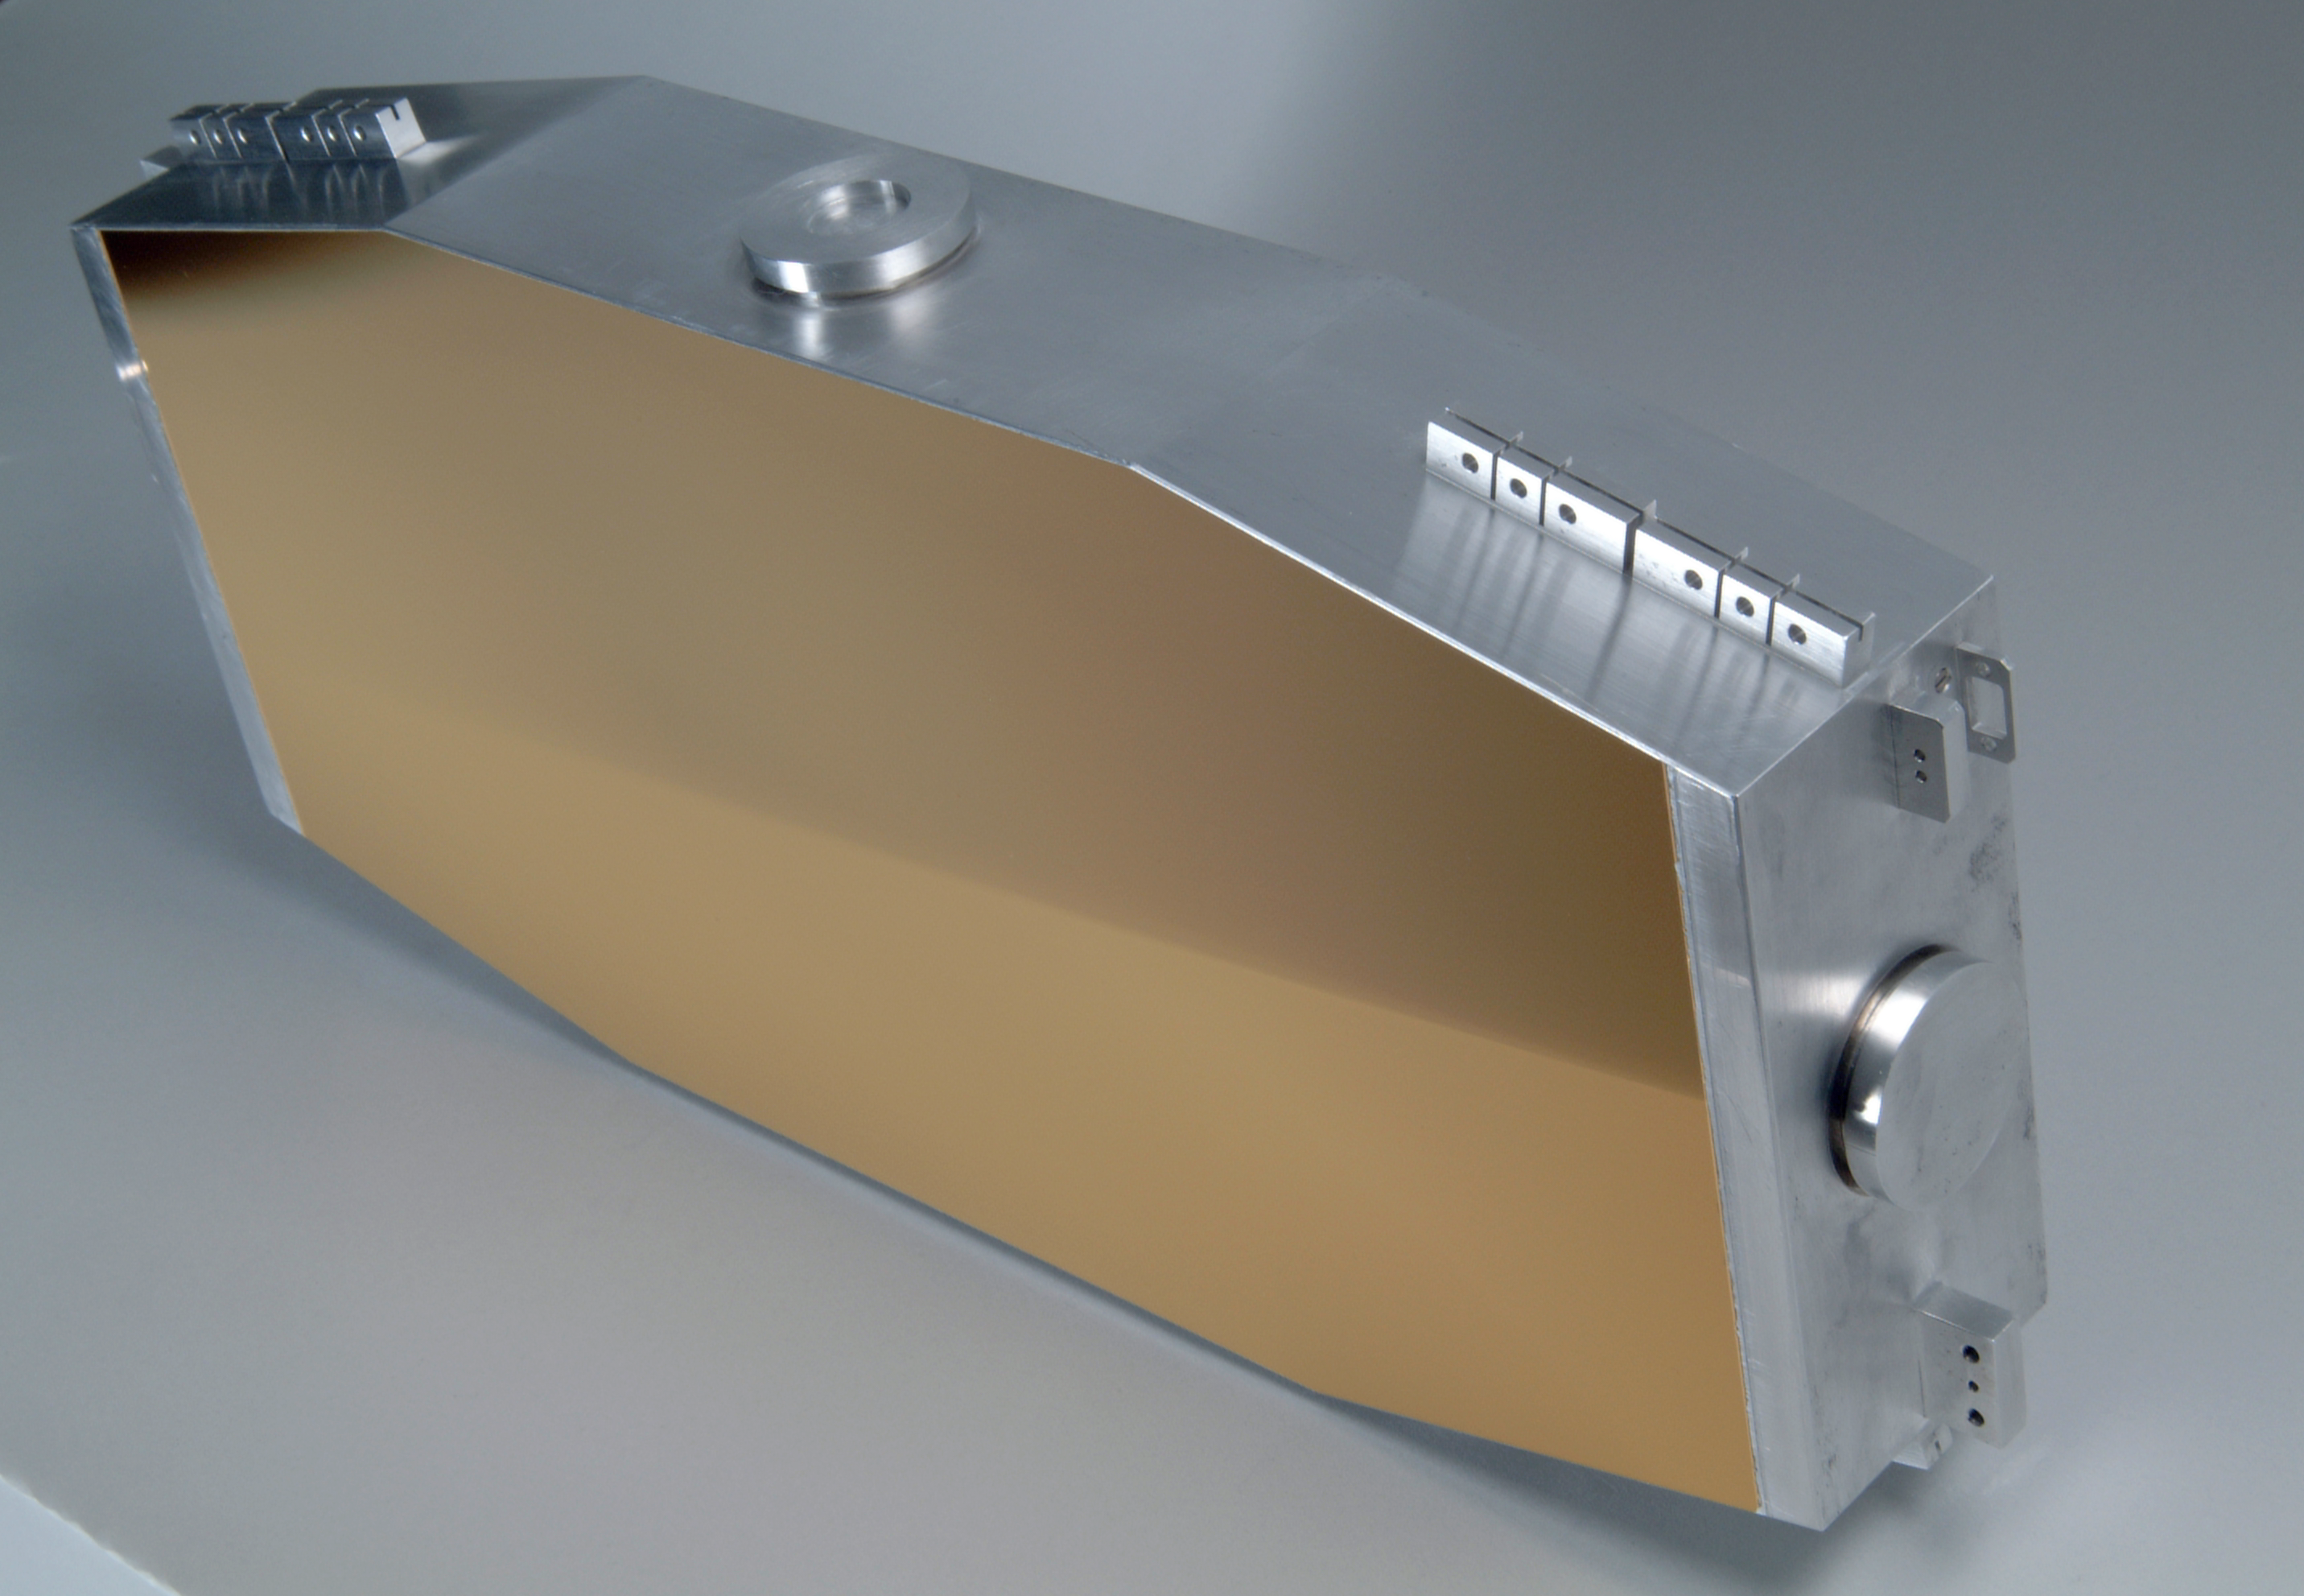

CRIRES grating

The CRIRES instrument grating. Image taken in October 2002.

Credit: ESO